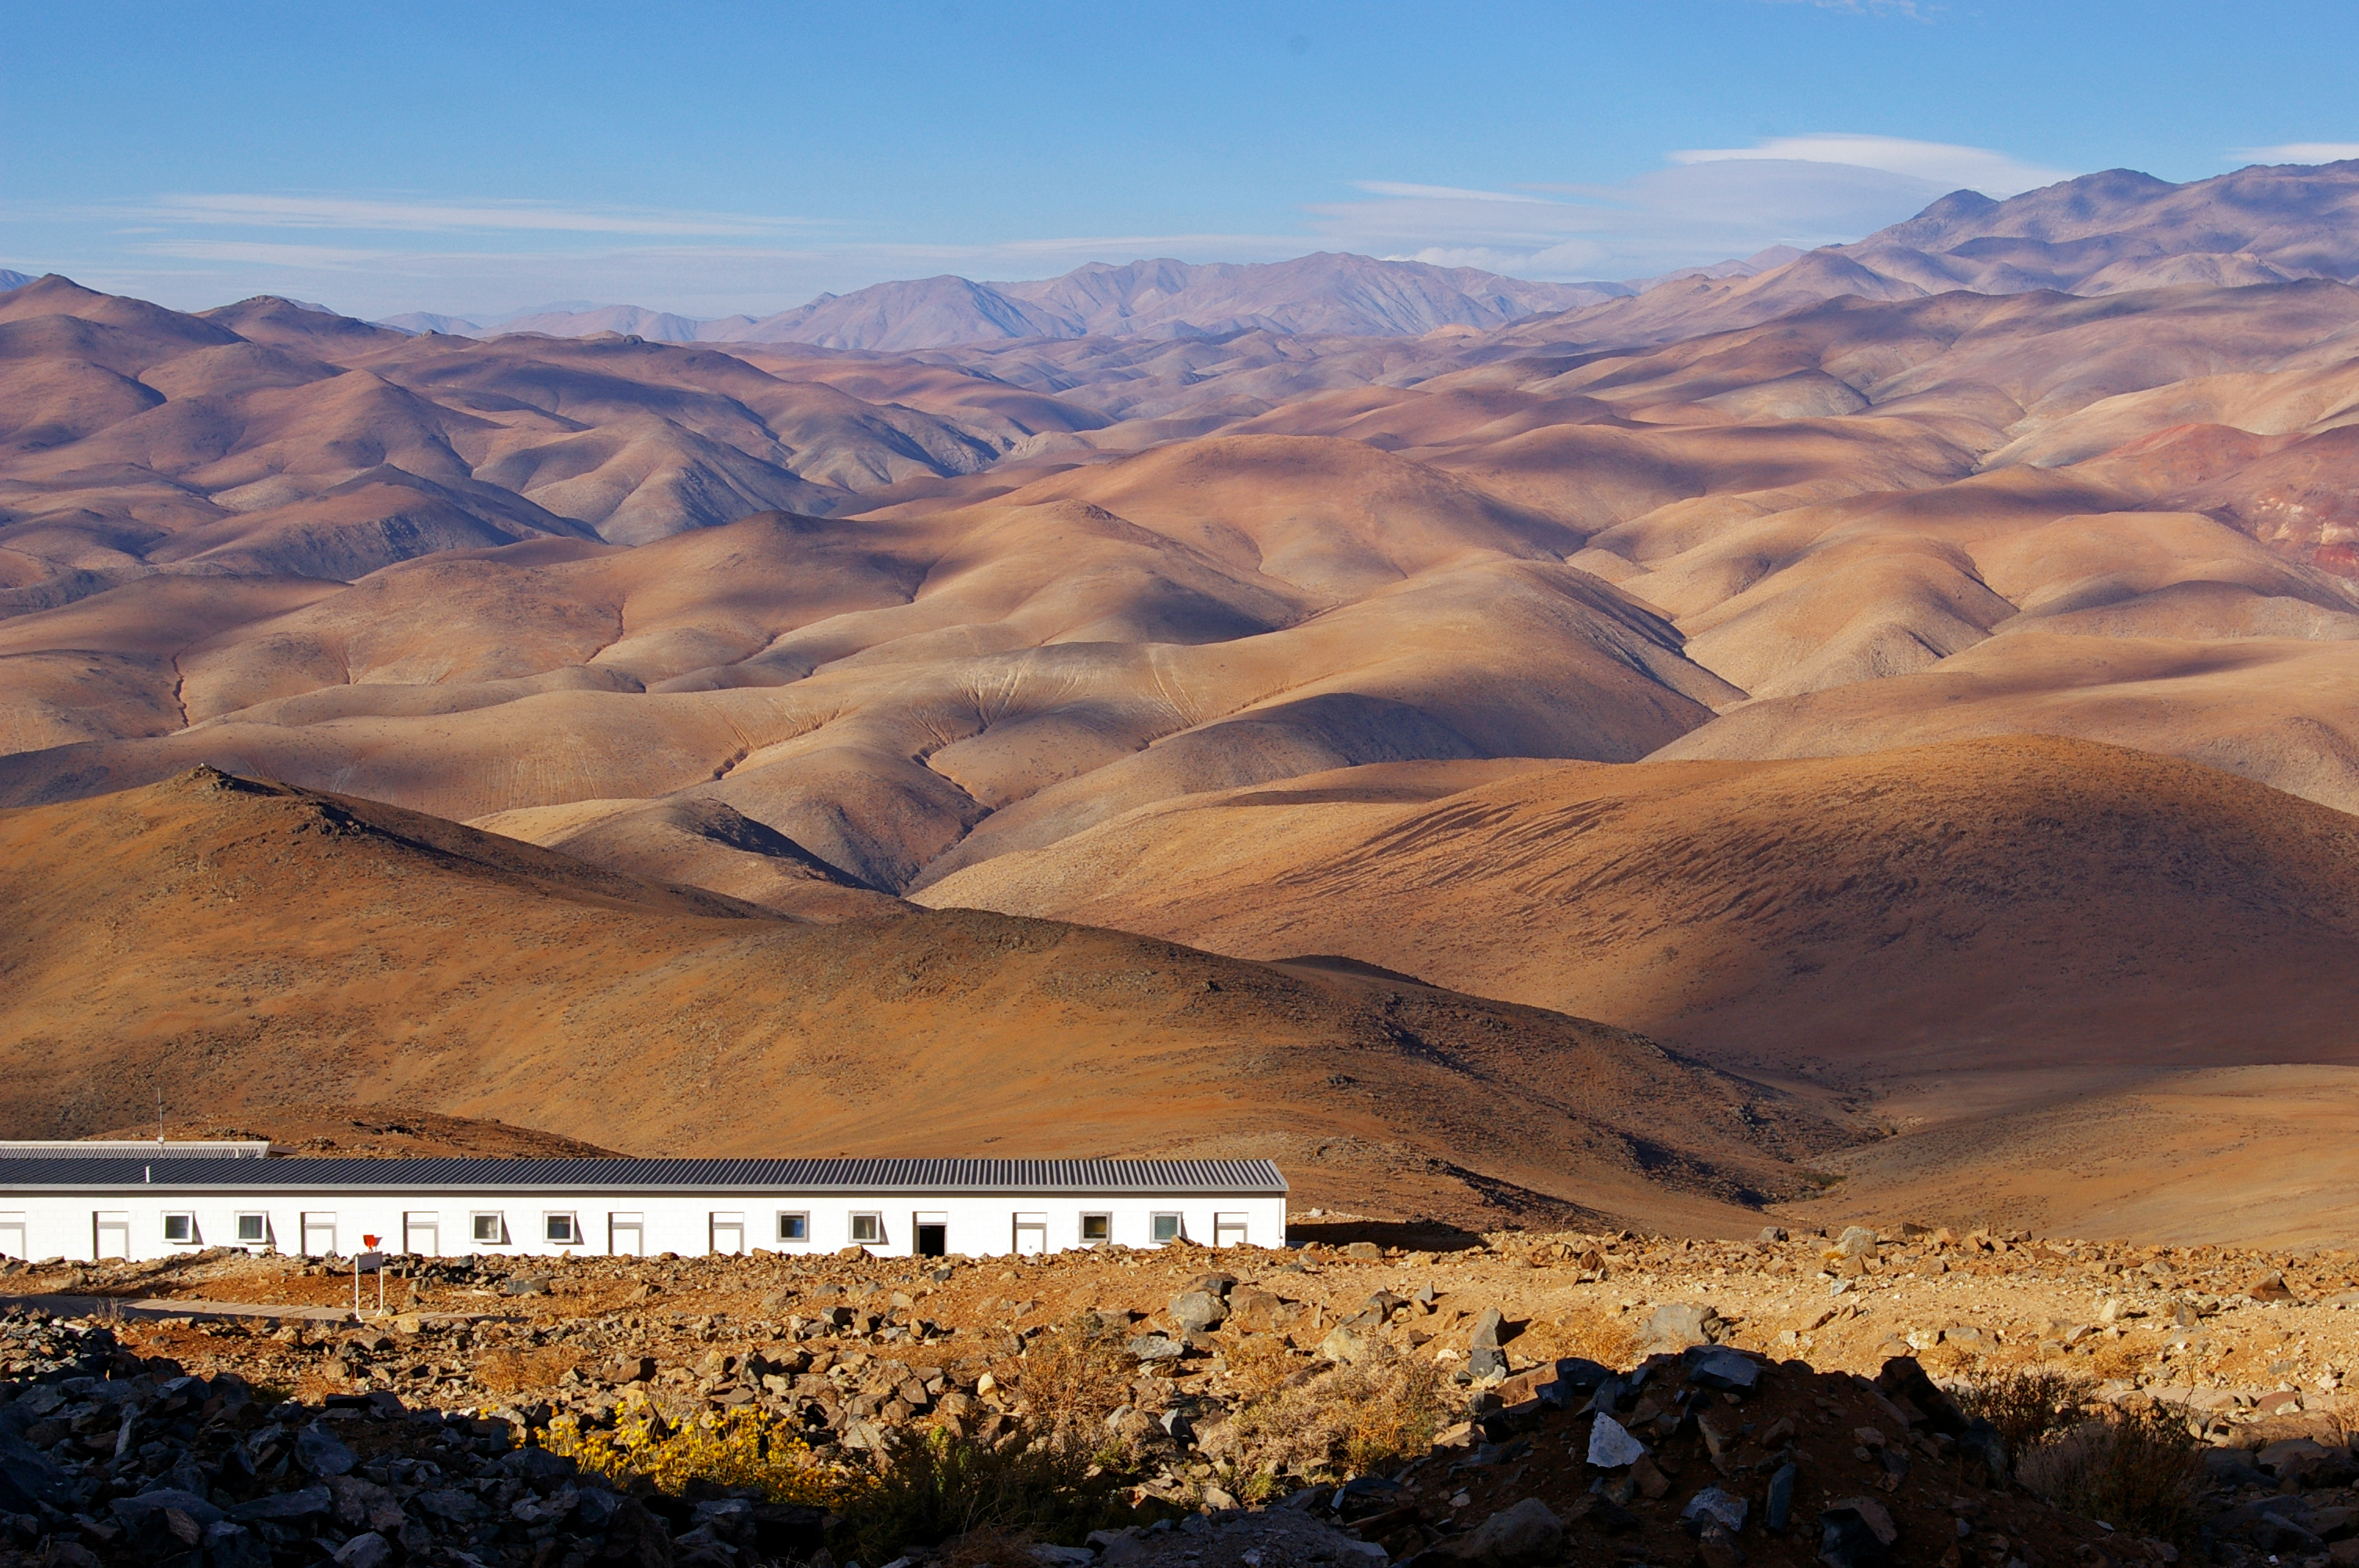

La Silla in the Atacama Desert

La Silla, in the southern part of the Atacama desert, 600 km north of Santiago de Chile and at an altitude of 2400 metres is the home of ESO's original observing site.

Credit: ESO/M. Tewes